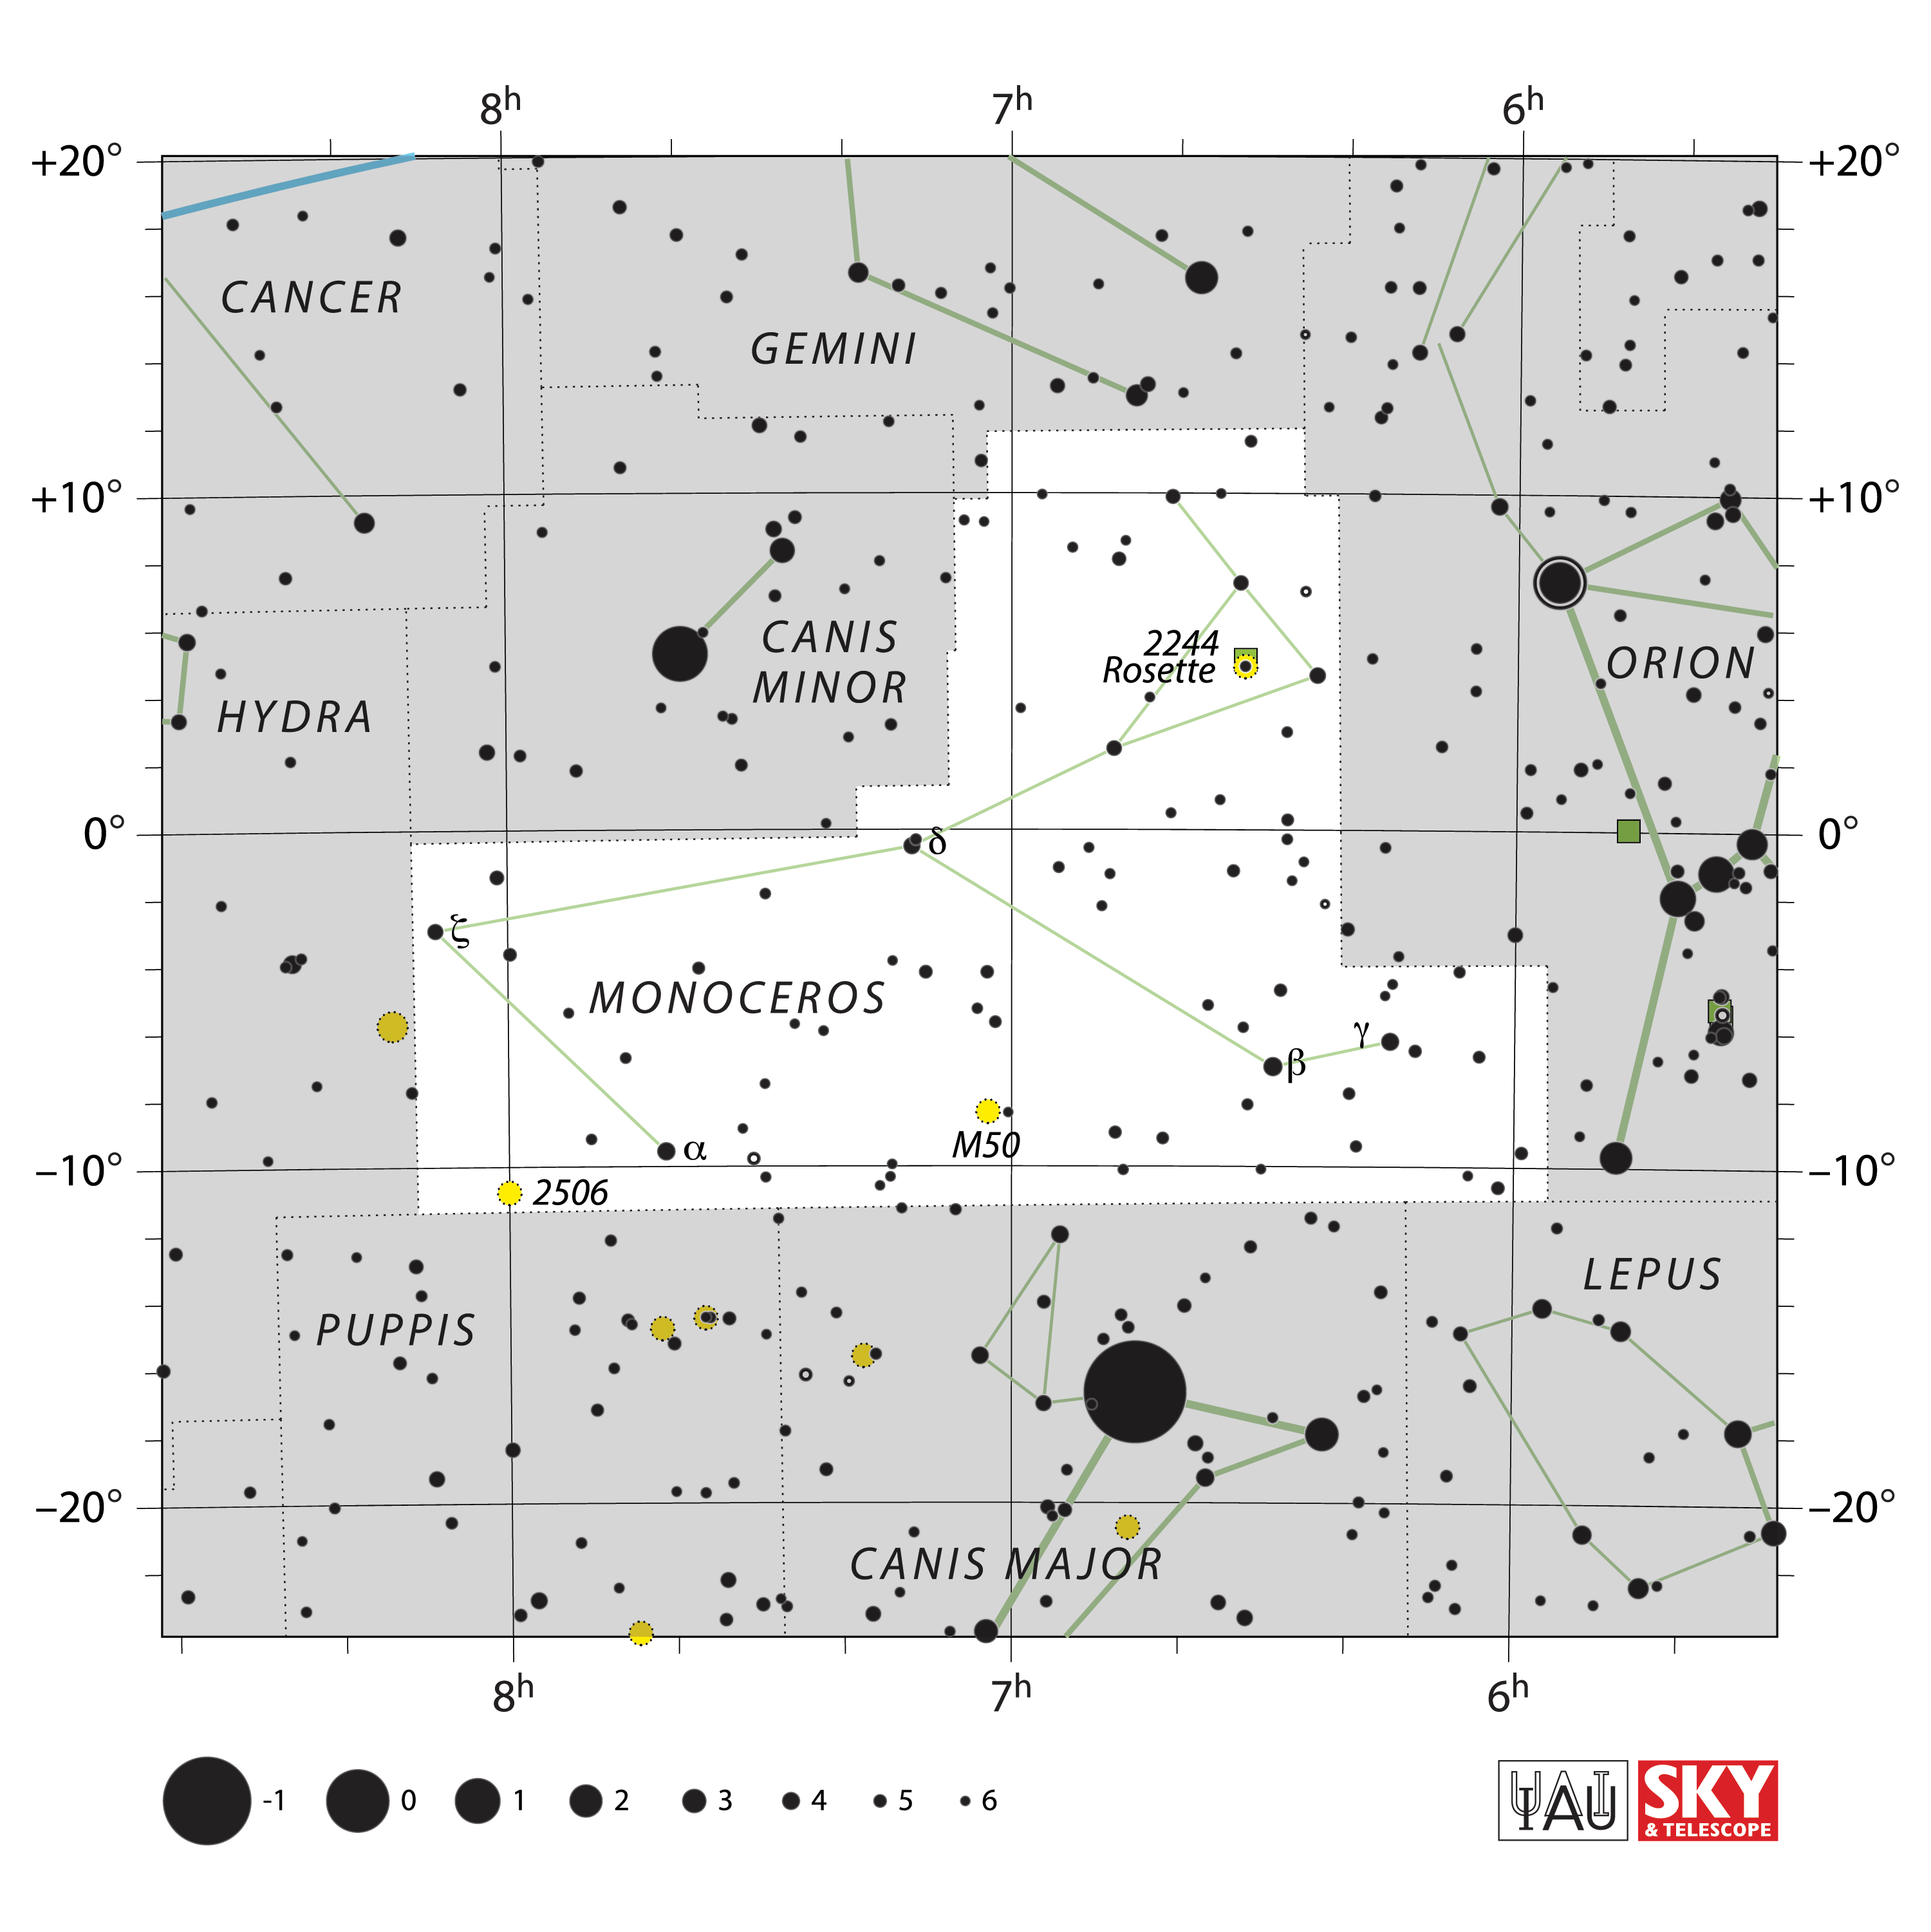

Monoceros

Credit: IAU and Sky & Telescope